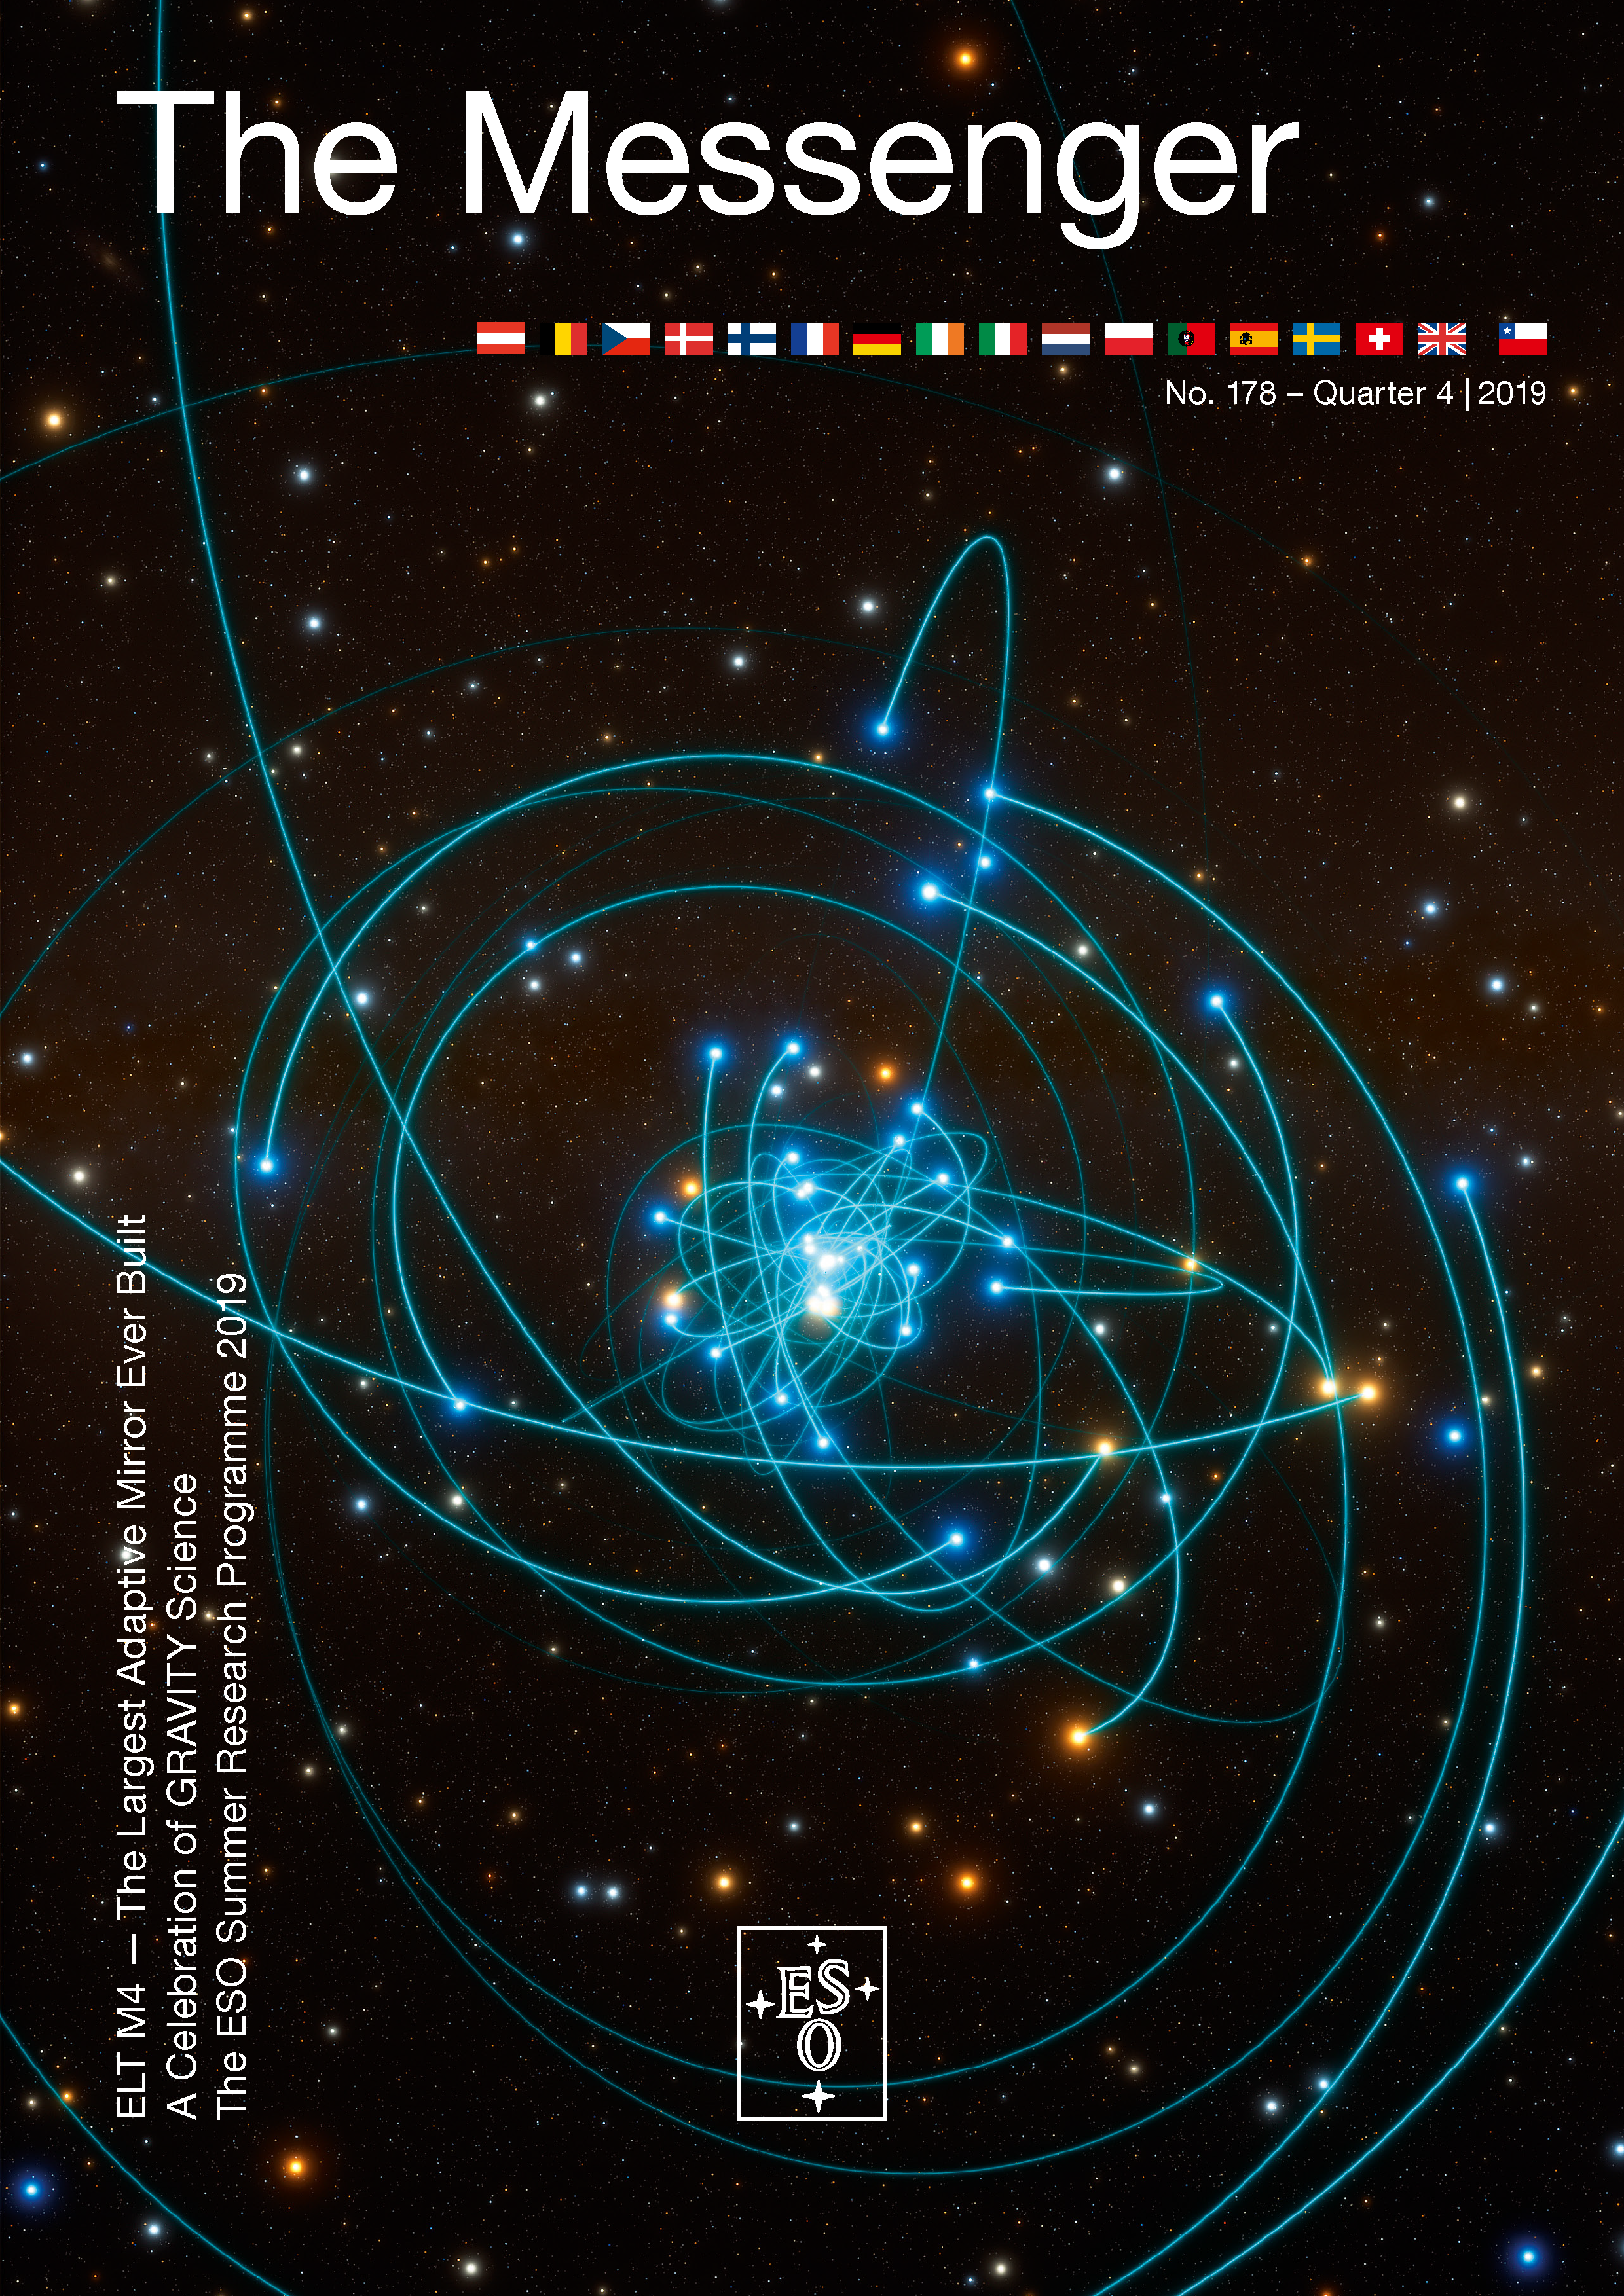

Cover of The Messenger No. 178

Cover of The Messenger No. 178.

Credit: ESO